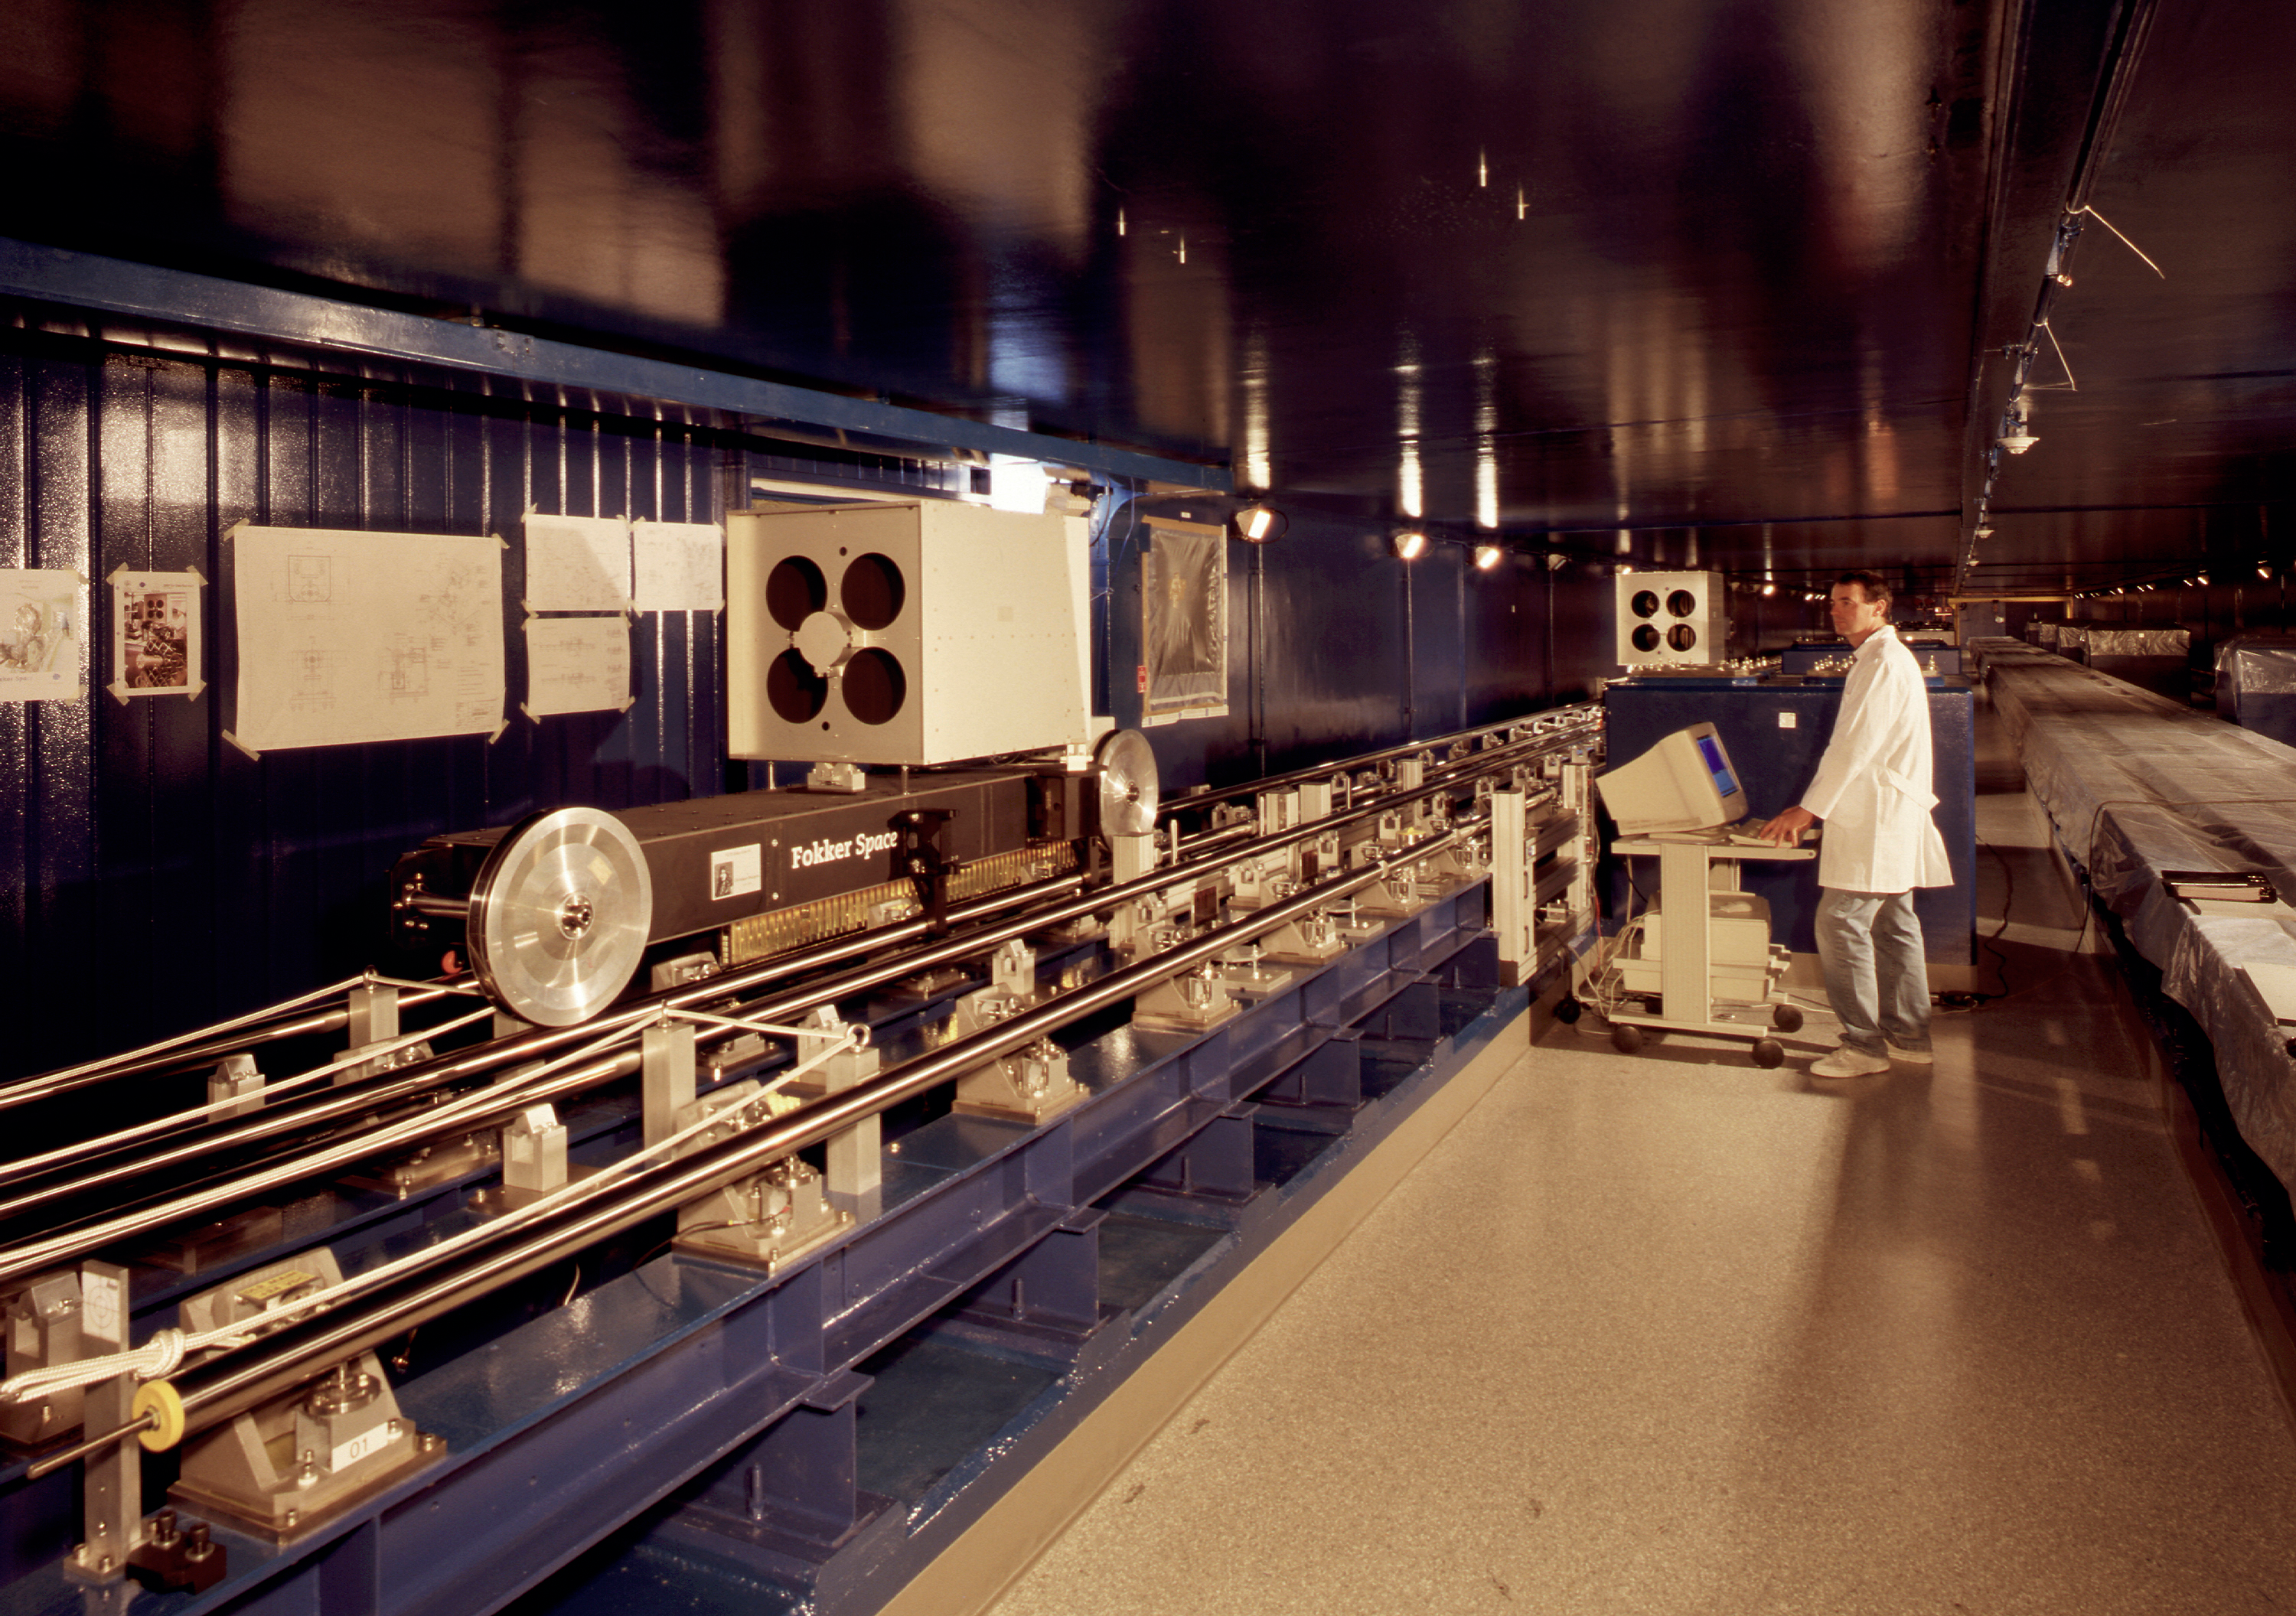

Interferometric tunnel

A general view of the VLTI Interferometric Tunnel and the Delay Lines.

Credit: ESO/H.Zodet